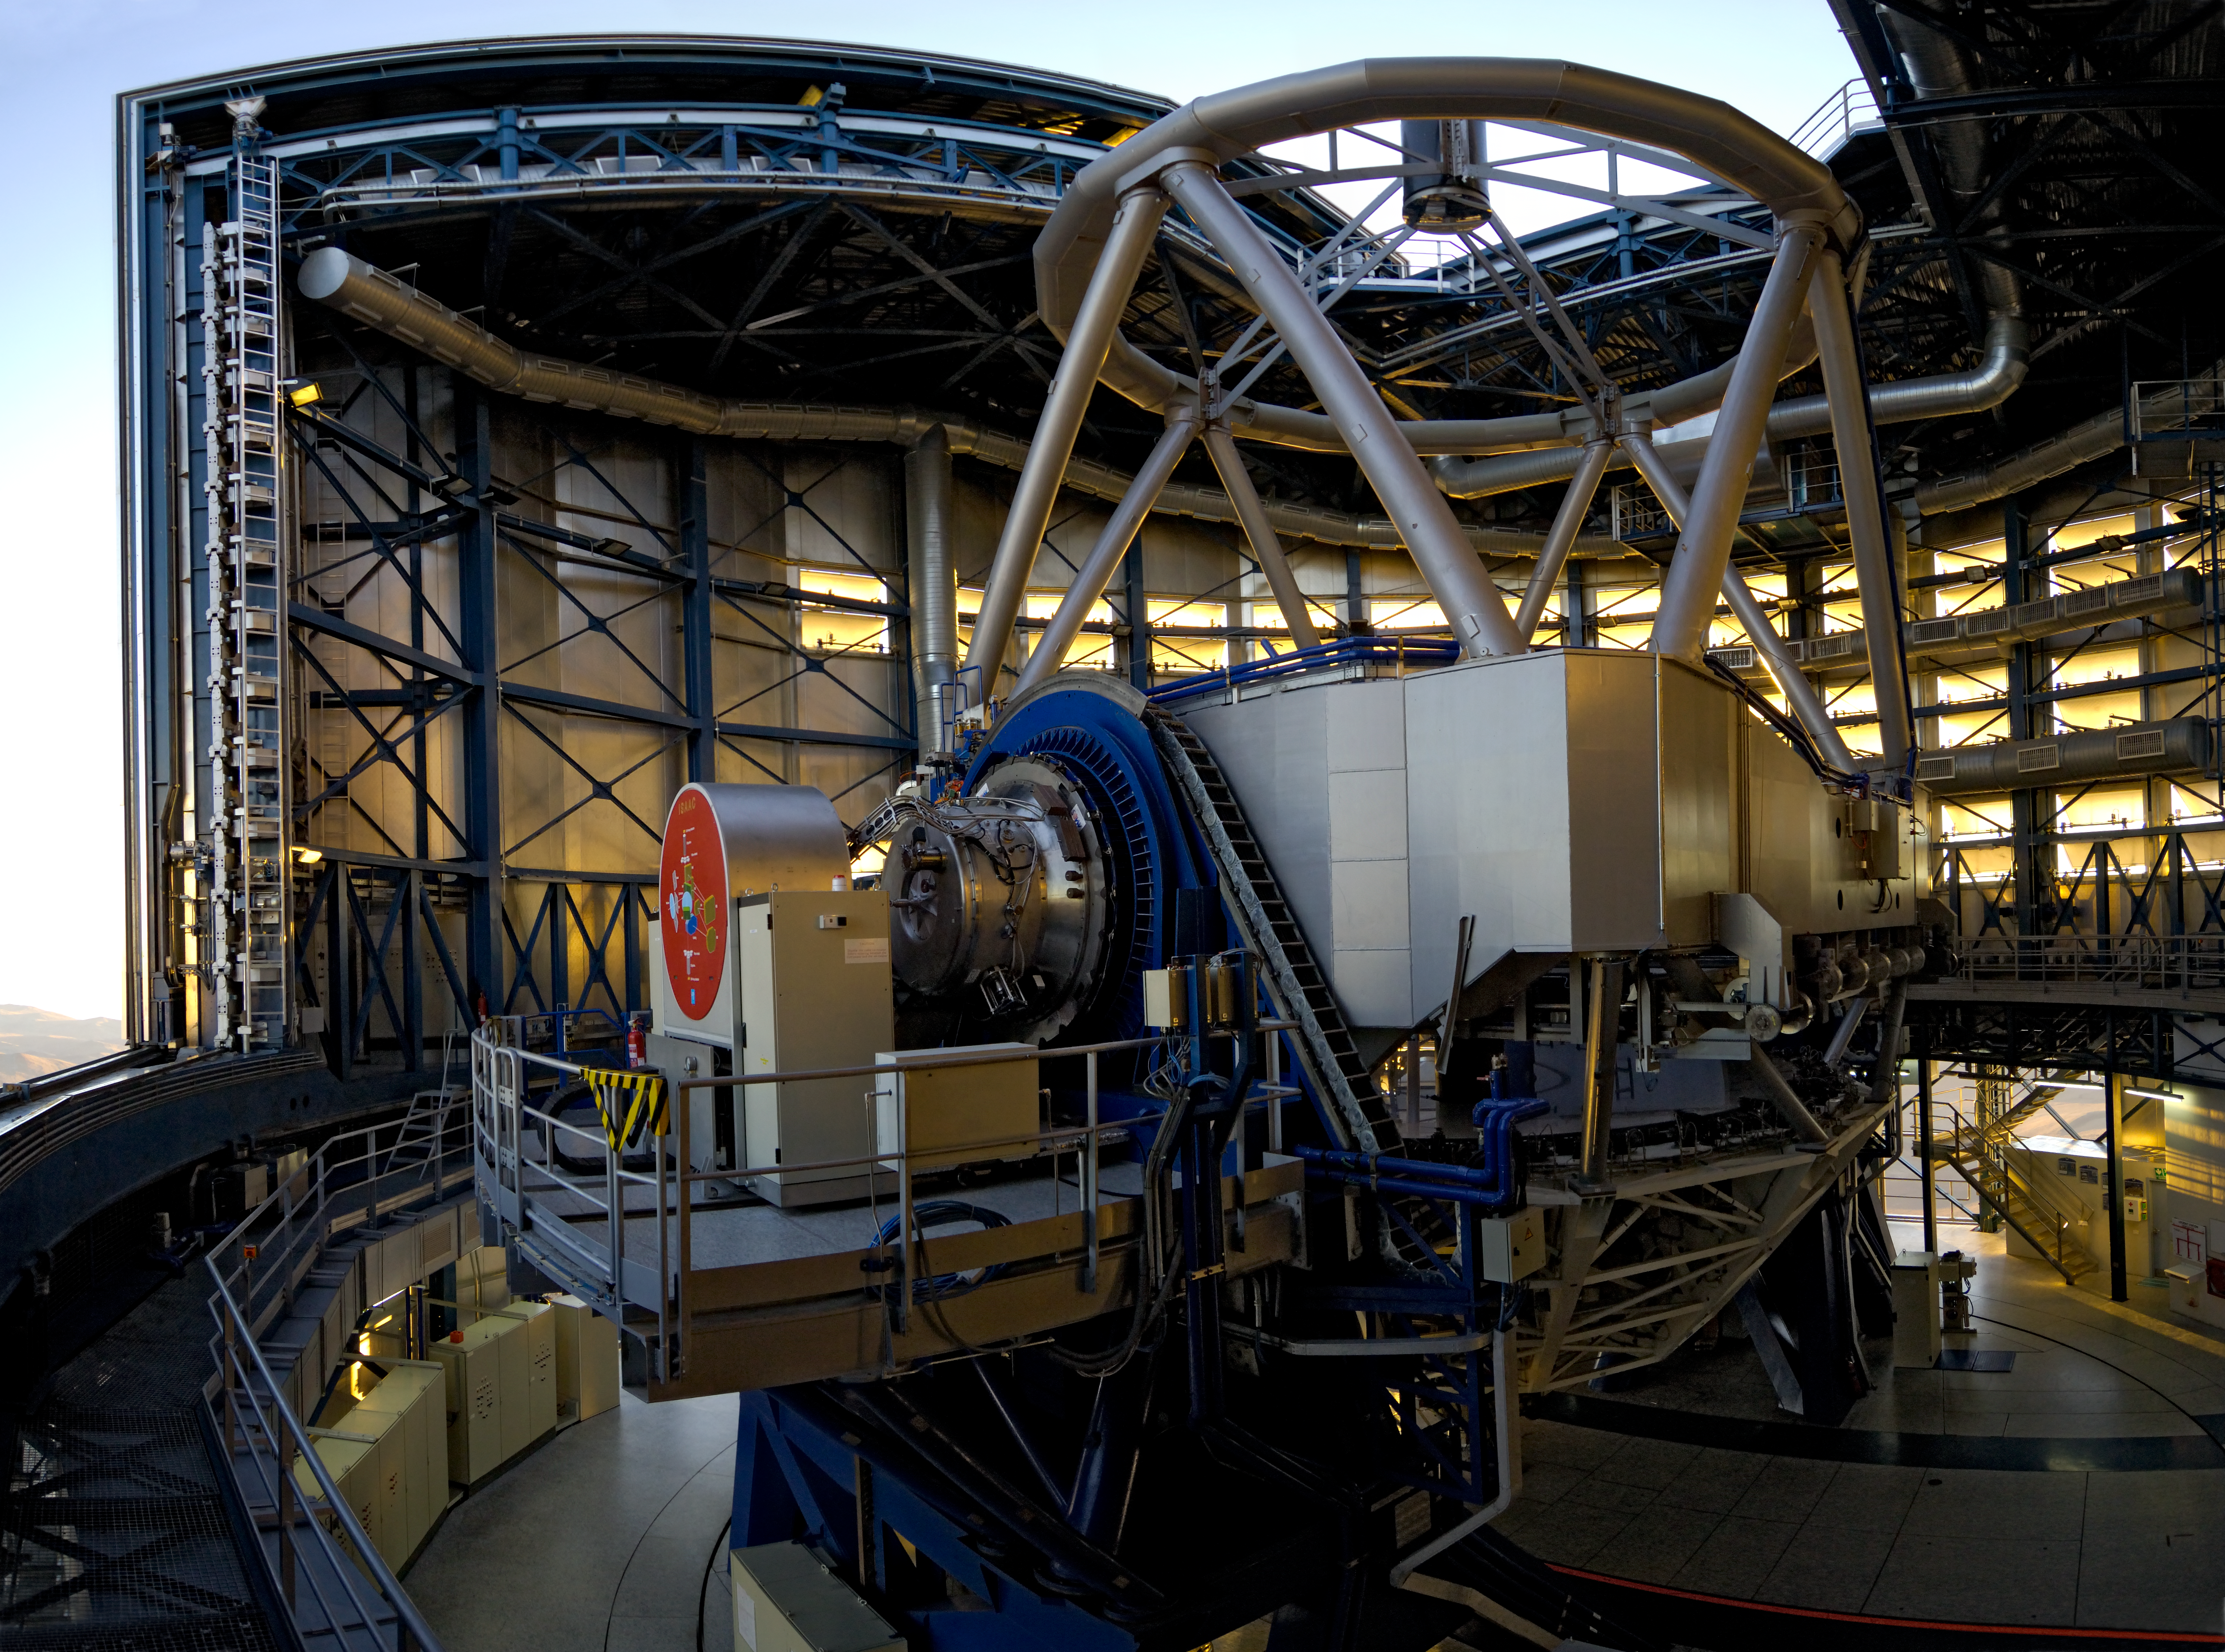

The heart of a powerful Telescope *

This image shows the interior of one of the four 8.2-metre Unit Telescopes at ESO’s Very Large Telescope (VLT) in Paranal, Chile. Designated Unit Telescope 1, or UT1, and named Antu, this complex science machine has been in operation at Paranal since 1999. Just before sunset, technicians retract UT1’s windshield and work to finalise the preparations at the telescope for the night-time observation run. During the day, the enclosure is kept shut to protect the delicate and valuable scientific equipment inside, as well as to ensure minimal temperature differences between the telescope and the atmosphere at opening.

To the left of the telescope’s main mirror housing, in the centre of the image, is the Infrared Spectrometer And Array Camera (ISAAC), which was, until recently, attached to this instrument. It has now been moved to another of the Unit Telescopes, UT3 or Melipal.

This image is available as a mounted image in the ESOshop.

Credit: ESO/G.Hüdepohl (atacamaphoto.com)